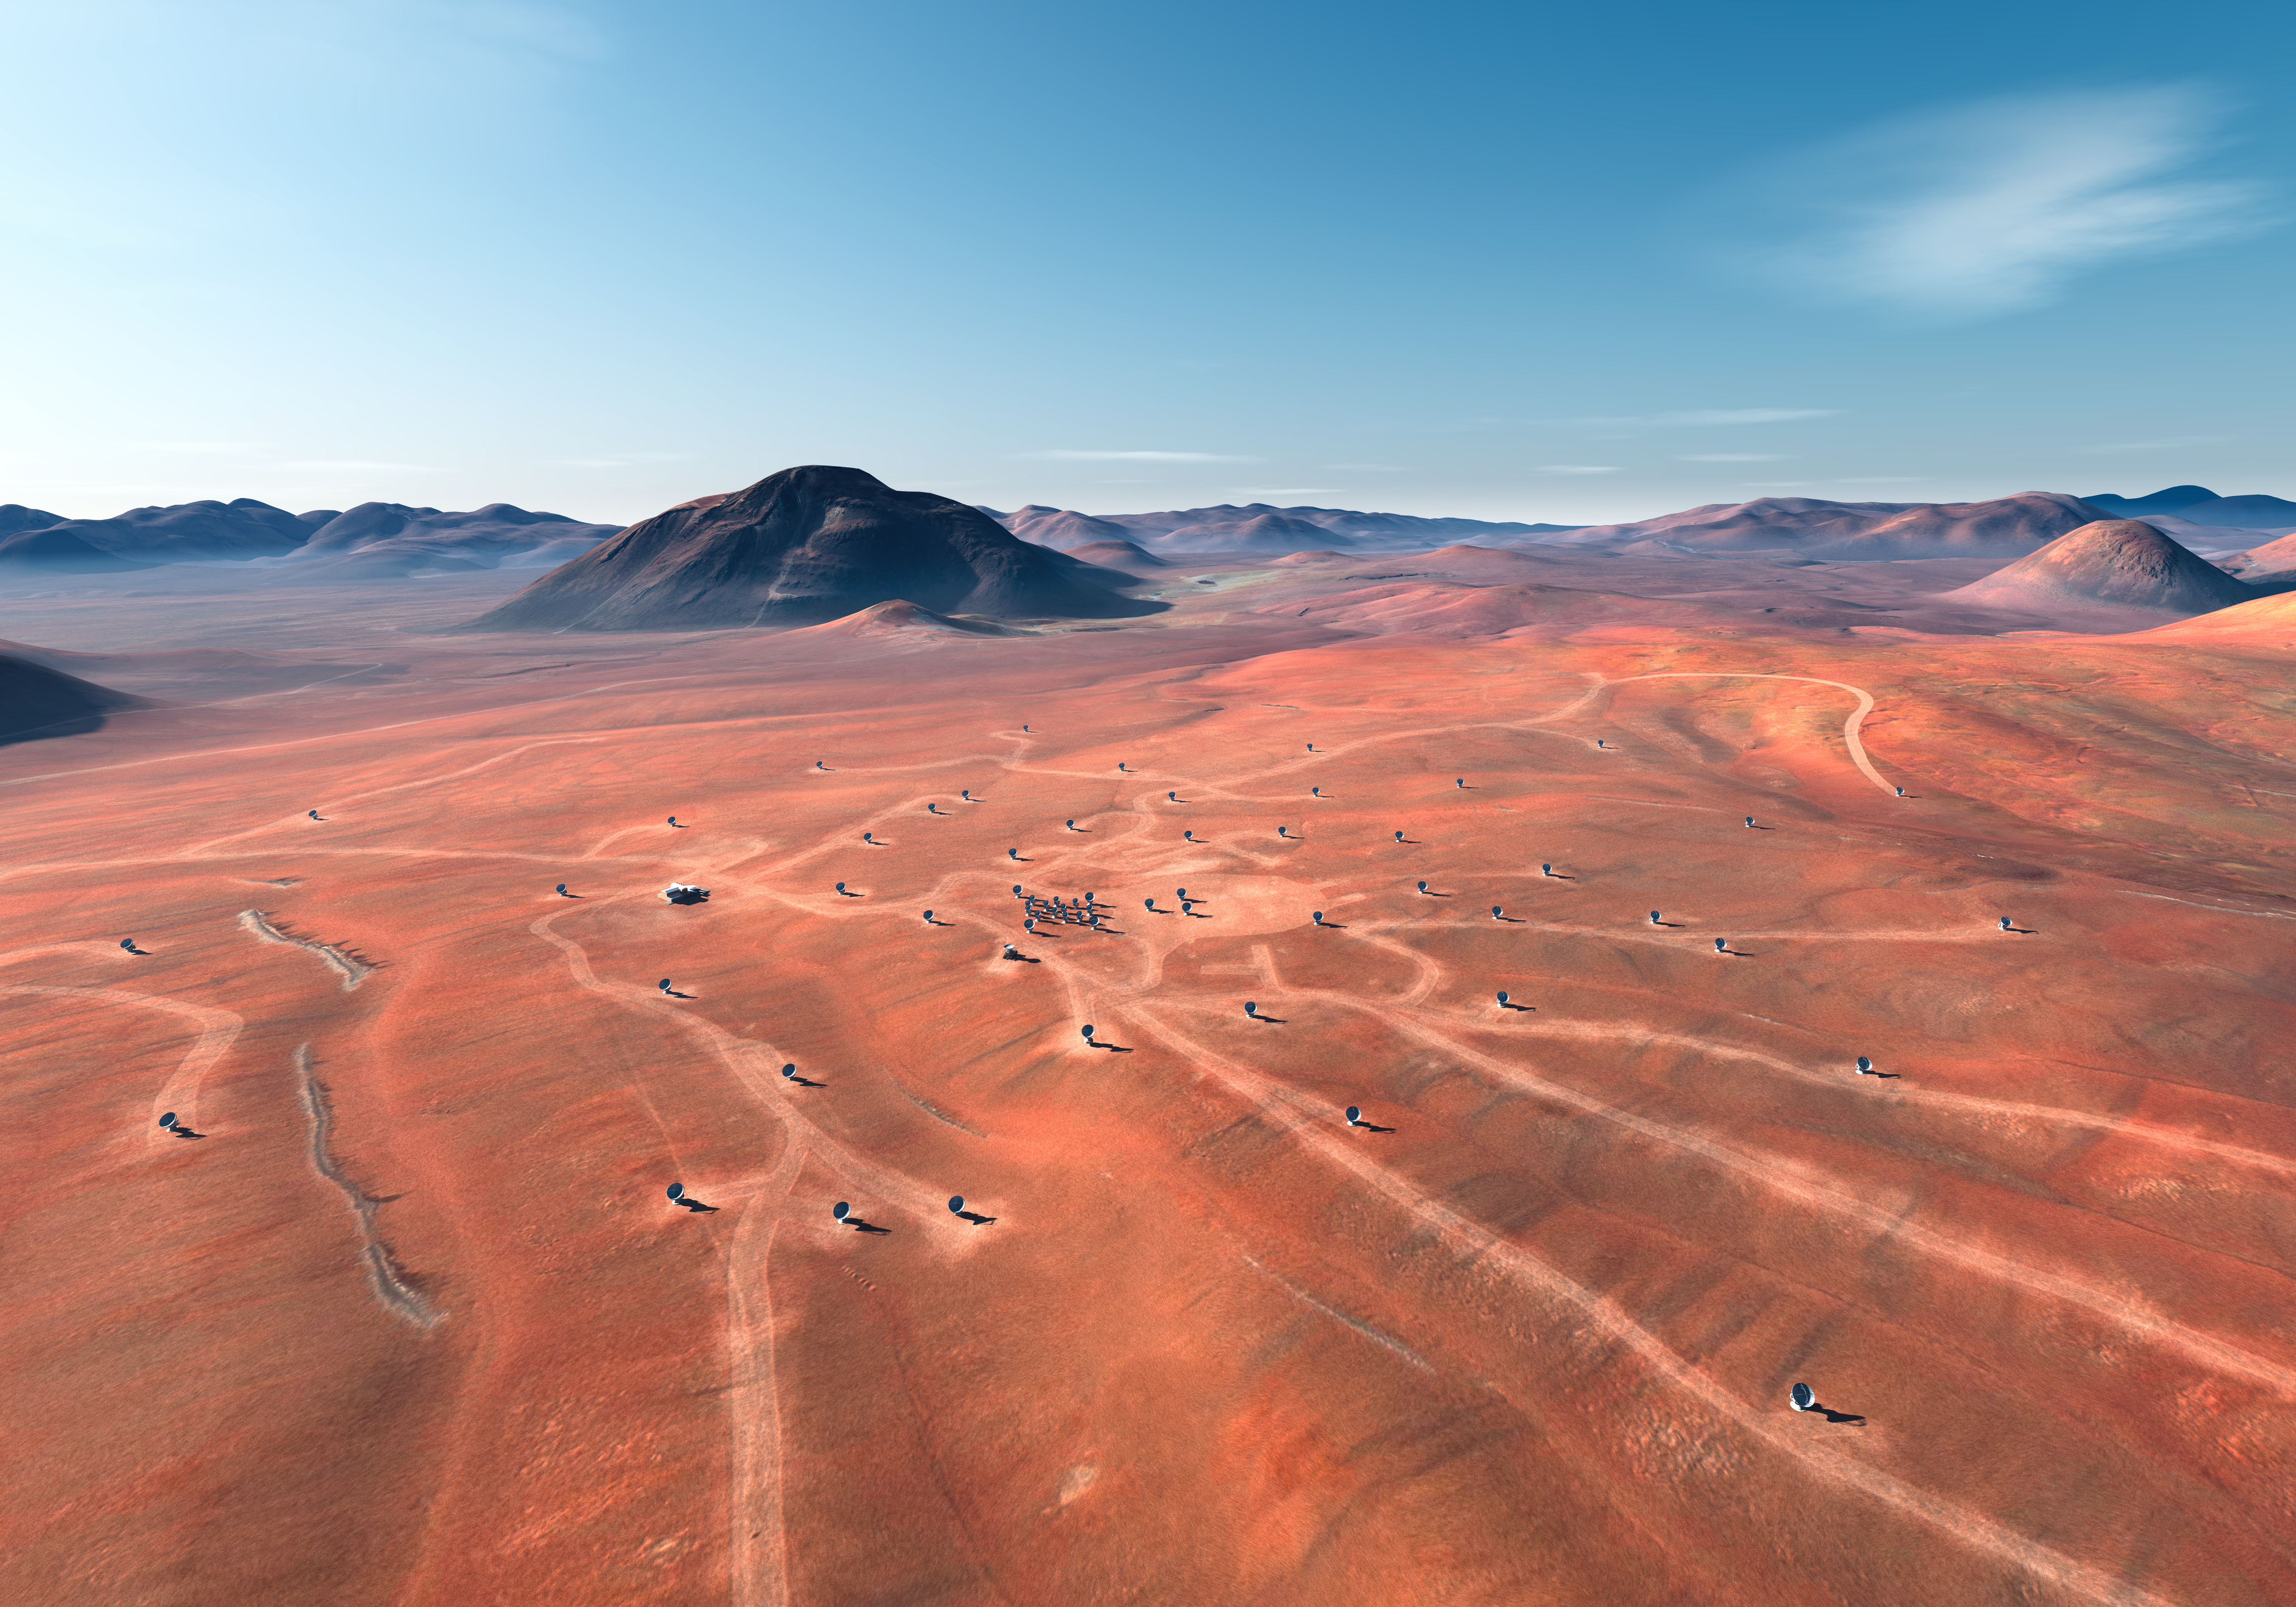

ALMA site (artist's impression)

In this artistic rendering (computer rendering), the ALMA set is seen in the Chajnantor Plateau in an extended configuration. The antennas, each weighing more than 100 tons, can be moved to different positions with transport vehicles built to order to reconfigure the set.

Credit: Calçada (ESO)